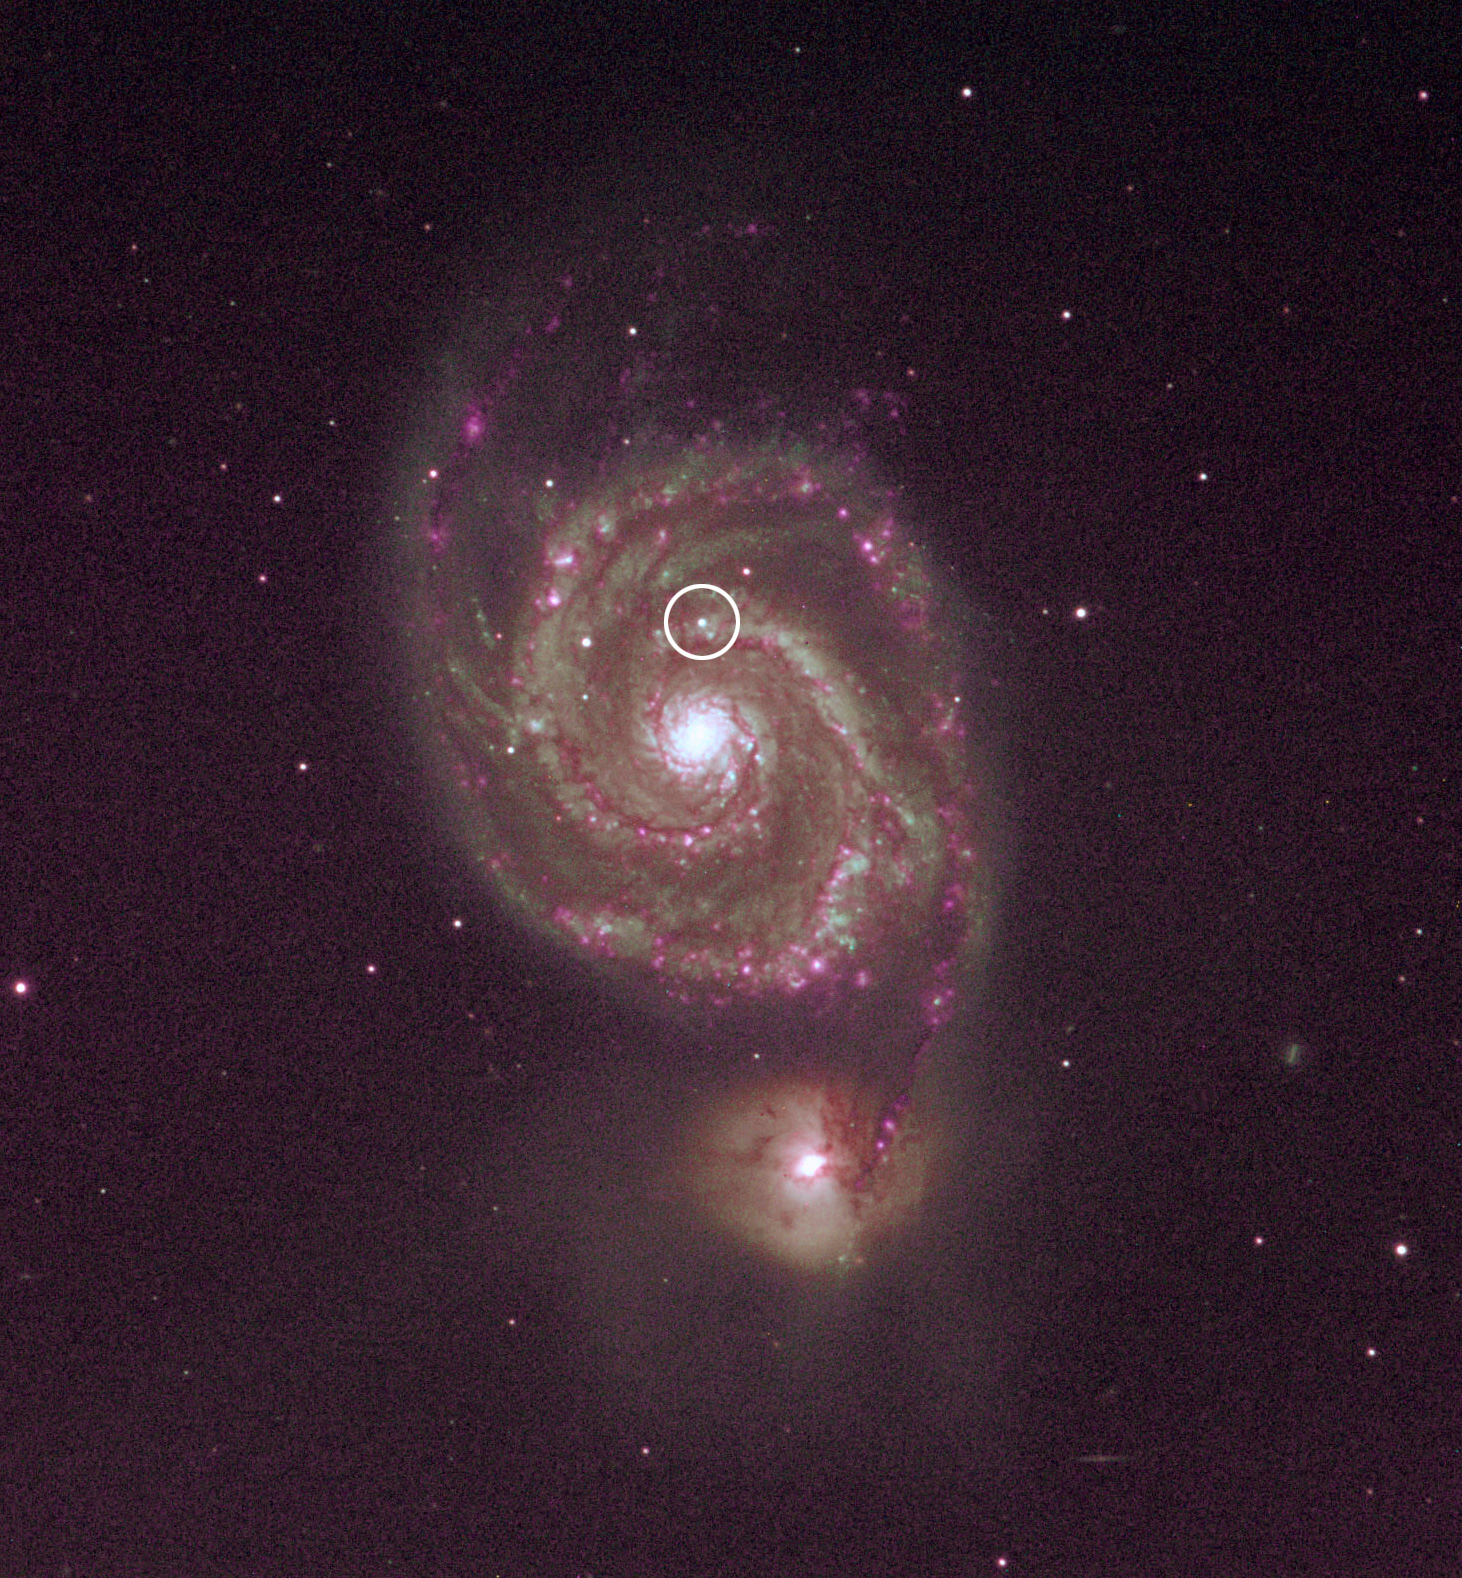

Spiral Galaxy M51, with the supernova circled

After realizing that they had imaged a supernova, TLRBSE teachers made further images of M51 using the WIYN 0.9-meter (and obtained spectroscopic data with the Kitt Peak 2.1-meter telescope), producing the image above (marked with the location of the new supernova).

Credit: WIYN/NOAO/AURA/NSF